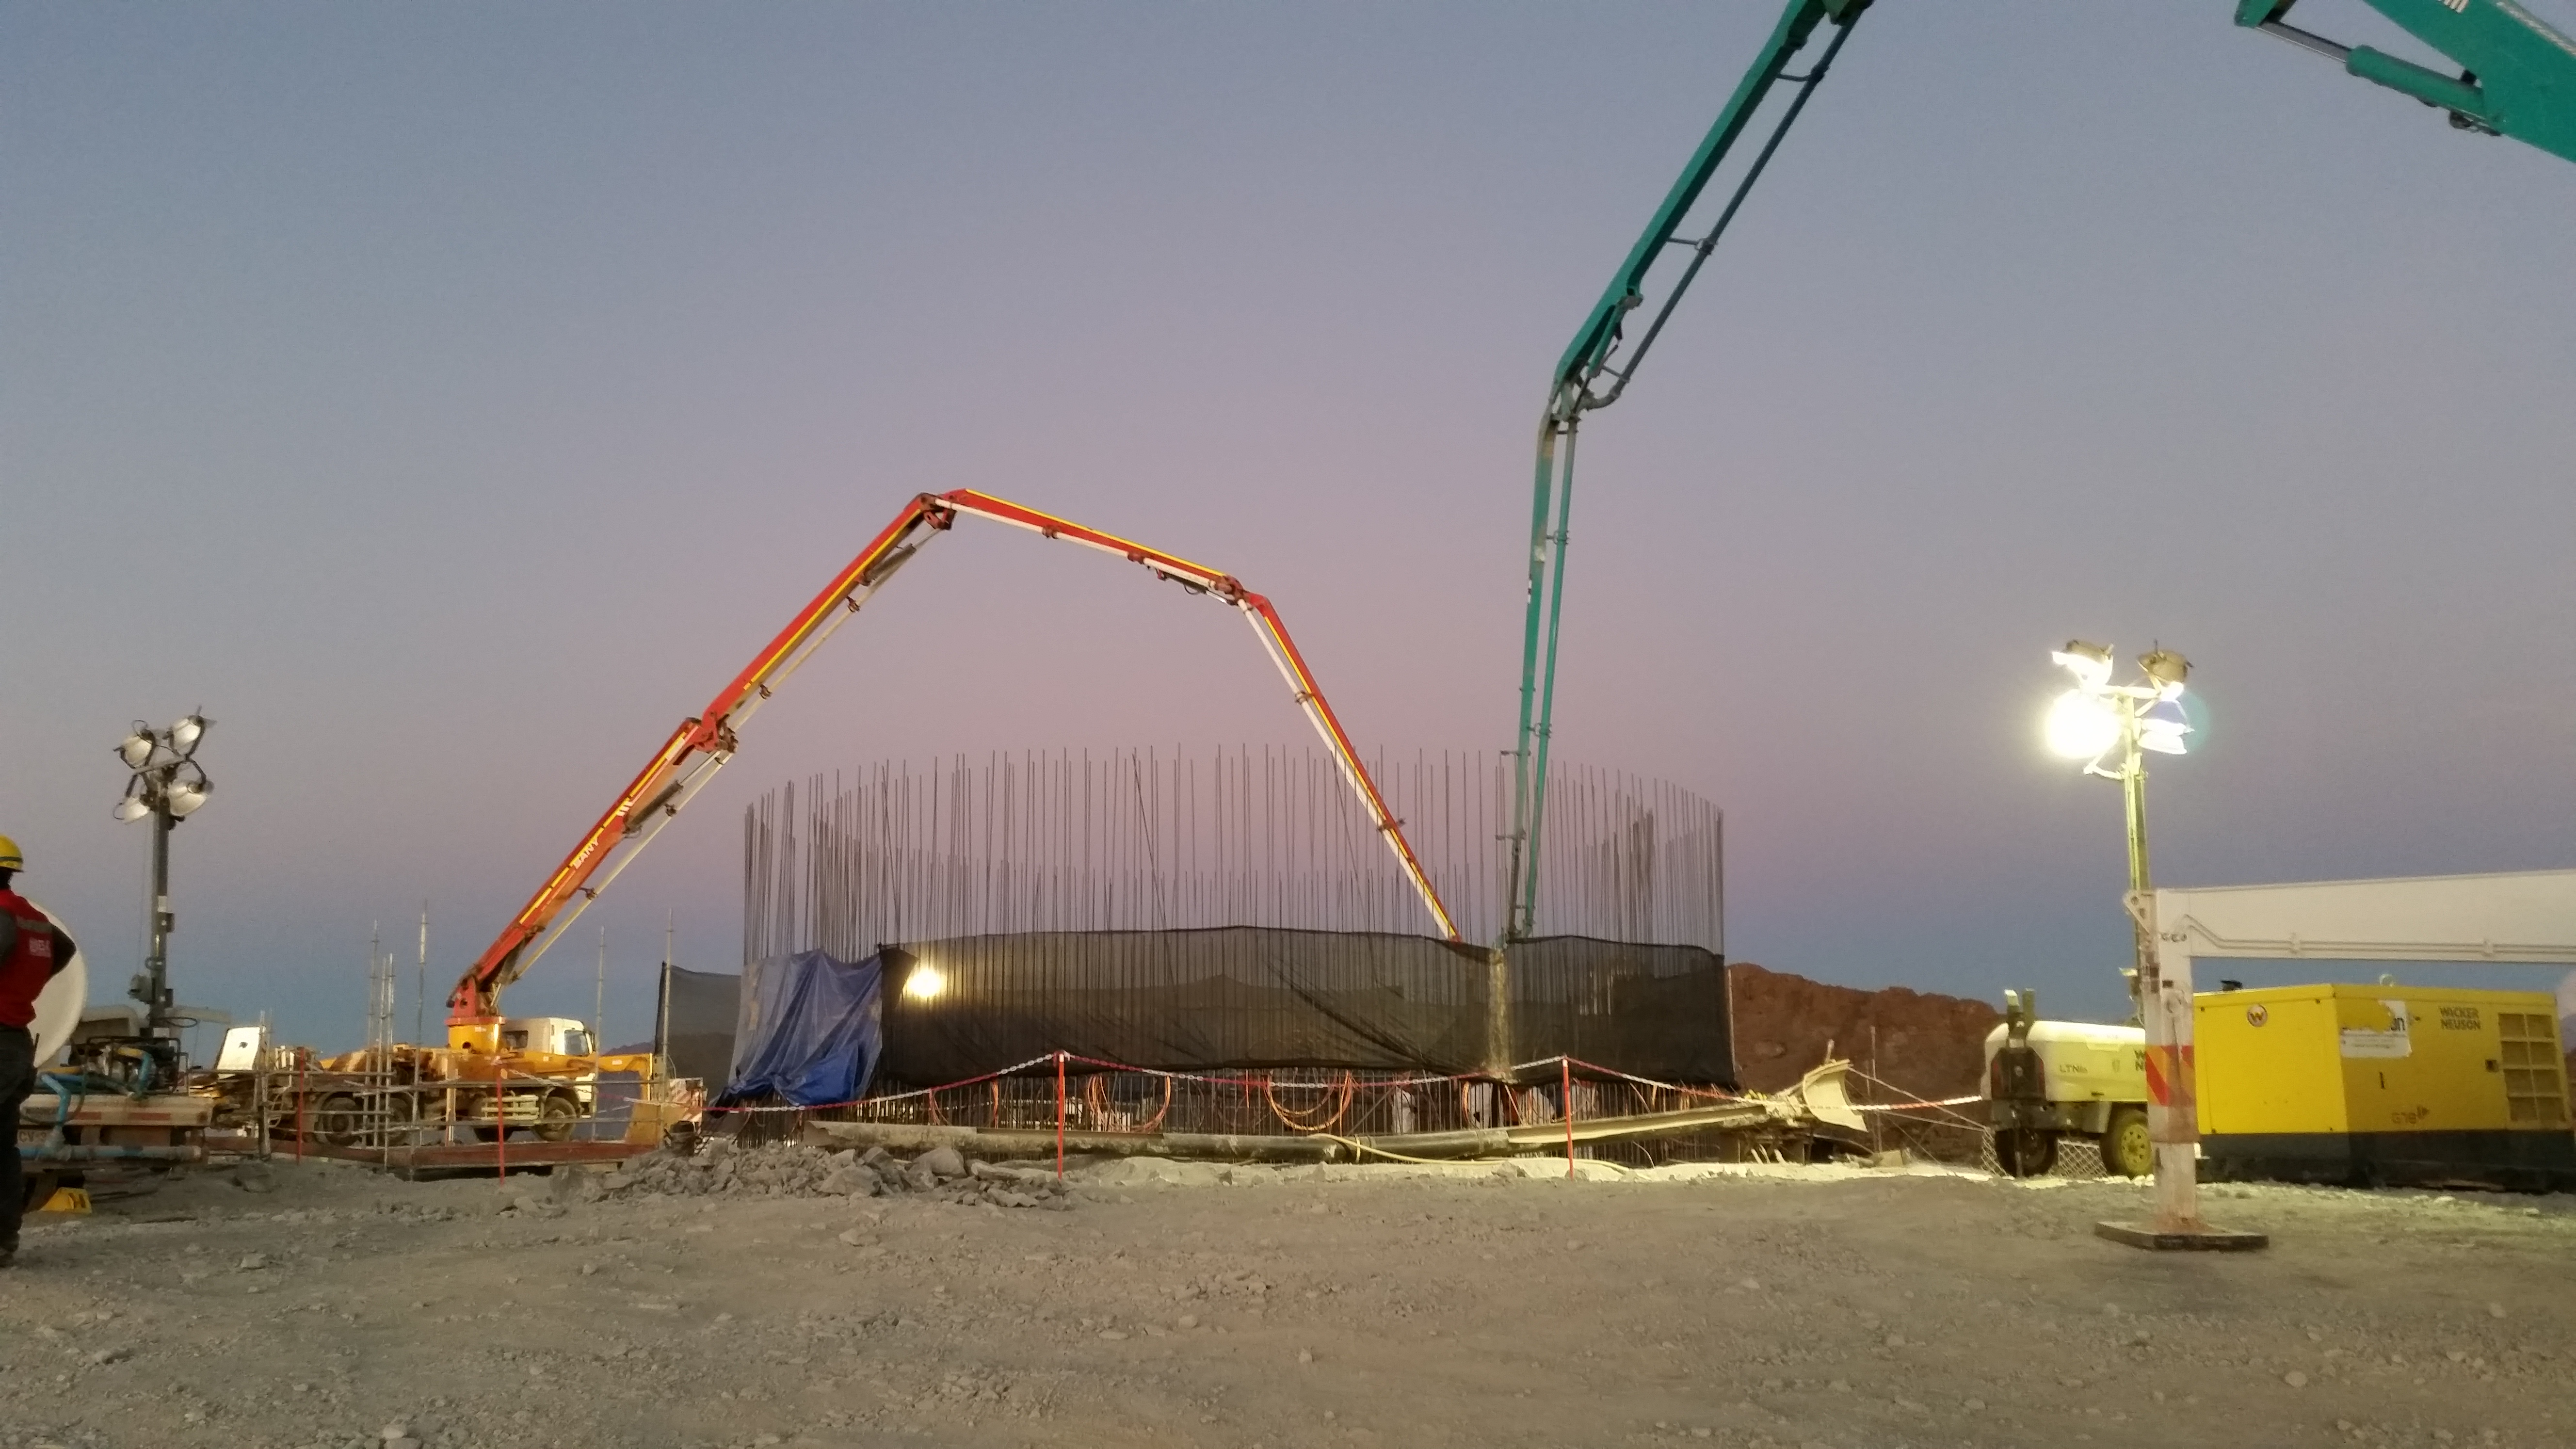

Concrete day 4

255, 5 mts3 of concrete during the day. During the night we expect 180~200 mts3.

Credit: Rubin Observatory/NSF/AURA